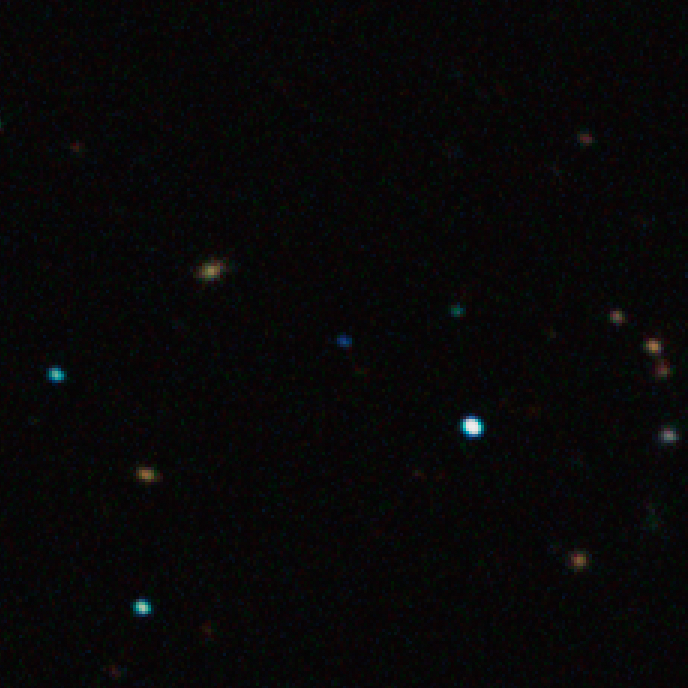

The free-floating planet CFBDSIR J214947.2-040308.9

This closeup of an image captured by the SOFI instrument on ESO’s New Technology Telescope at the La Silla Observatory shows the free-floating planet CFBDSIR J214947.2-040308.9 in infrared light. This object, which appears as a faint blue dot at the centre of the picture, is the closest such object to the Solar System. It does not orbit a star and hence does not shine by reflected light; the faint glow it emits can only be detected in infrared light. The object appears blueish in this near-infrared view because much of the light at longer infrared wavelengths is absorbed by methane and other molecules in the planet's atmosphere. In visible light the object is so cool that it would only shine dimly with a deep red colour when seen close-up.

Credit: ESO/P. Delorme